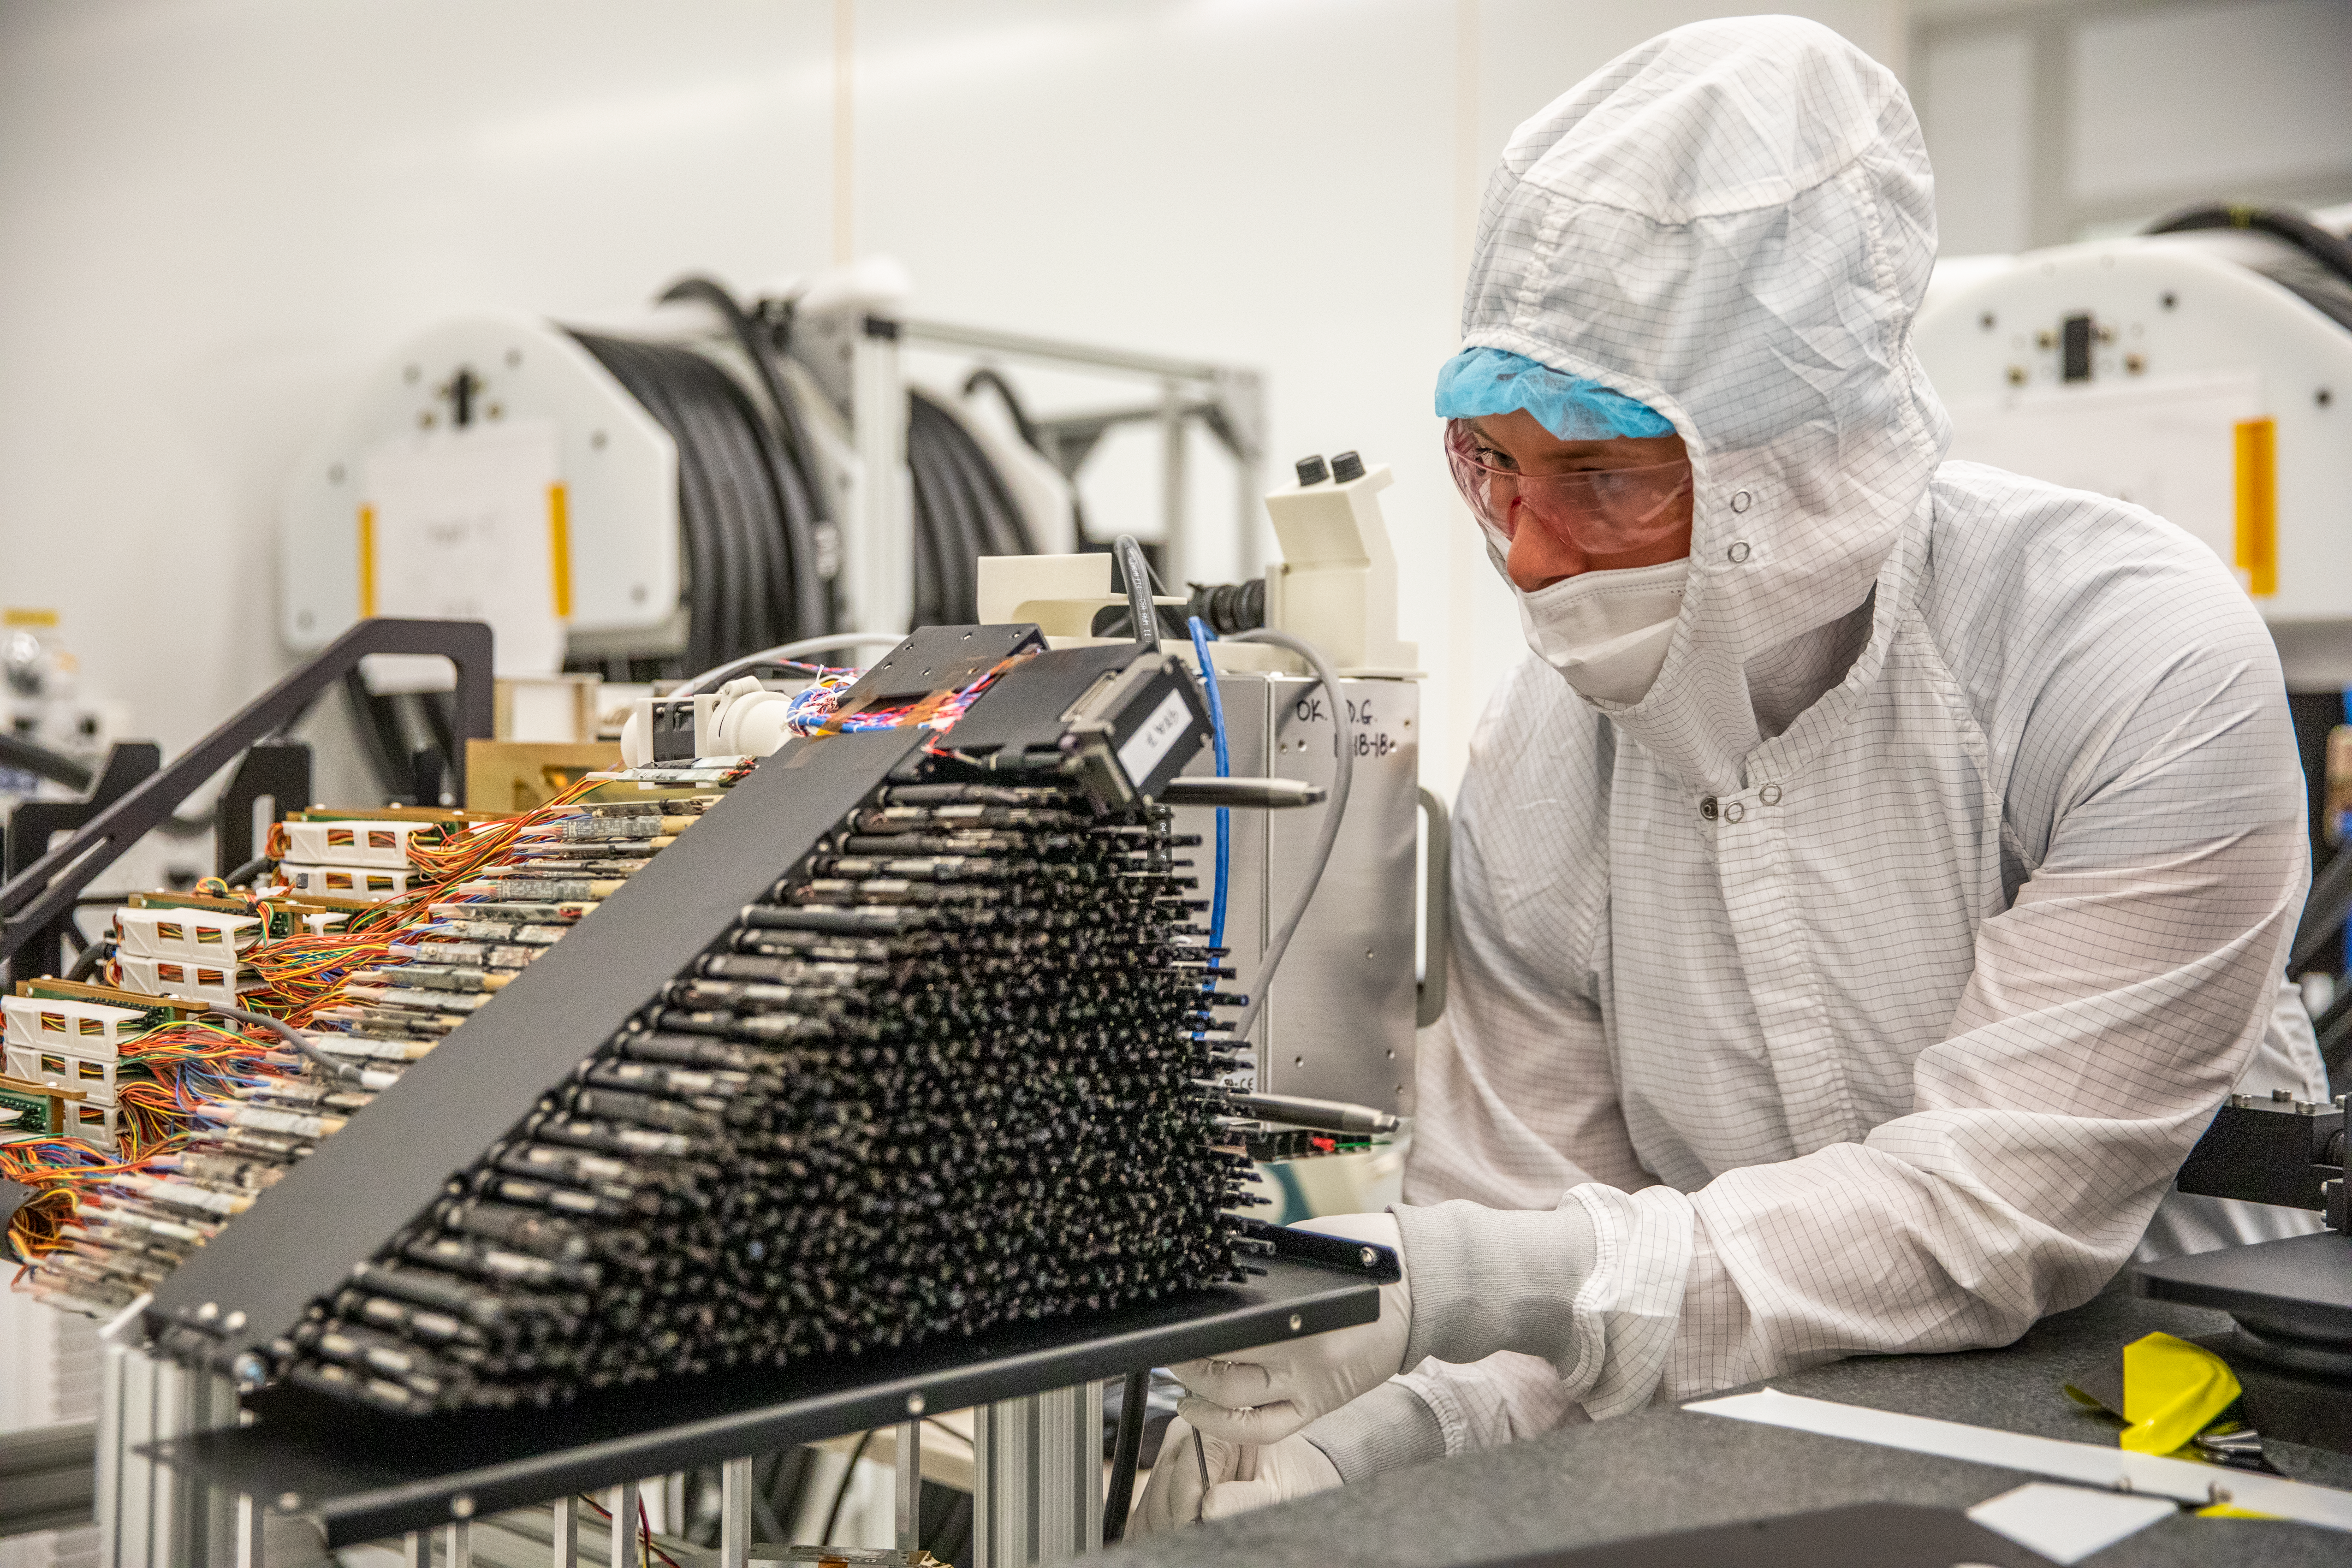

Focal Plane Testing

Parker Fagrelius, a DESI Collaboration member and NOIRLab scientist, tests the wedge-shaped petals for DESI’s focal plane in a clean room at Lawrence Berkeley National Laboratory in April 2019. Ten petals, each containing 500 robotic positioners that are used to gather light from targeted galaxies, form the complete focal plane. The focal plane is now installed on the Nicholas U. Mayall Telescope at Kitt Peak National Observatory, a Program of NSF NOIRLab, near Tucson, Arizona.

Credit: Marilyn Sargent/Lawrence Berkeley National Laboratory